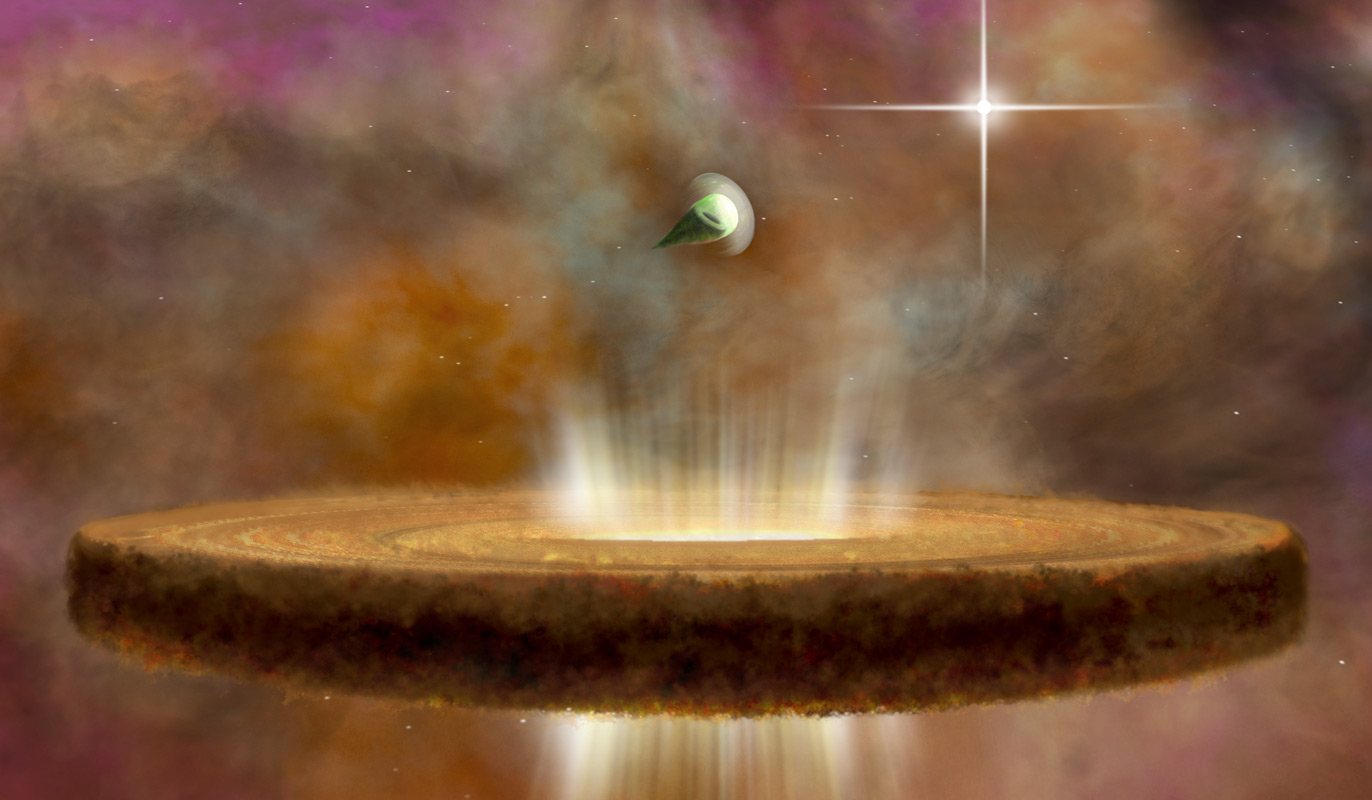

Proplyds in Orion Nebula

Credit: NRAO/AUI/NSF